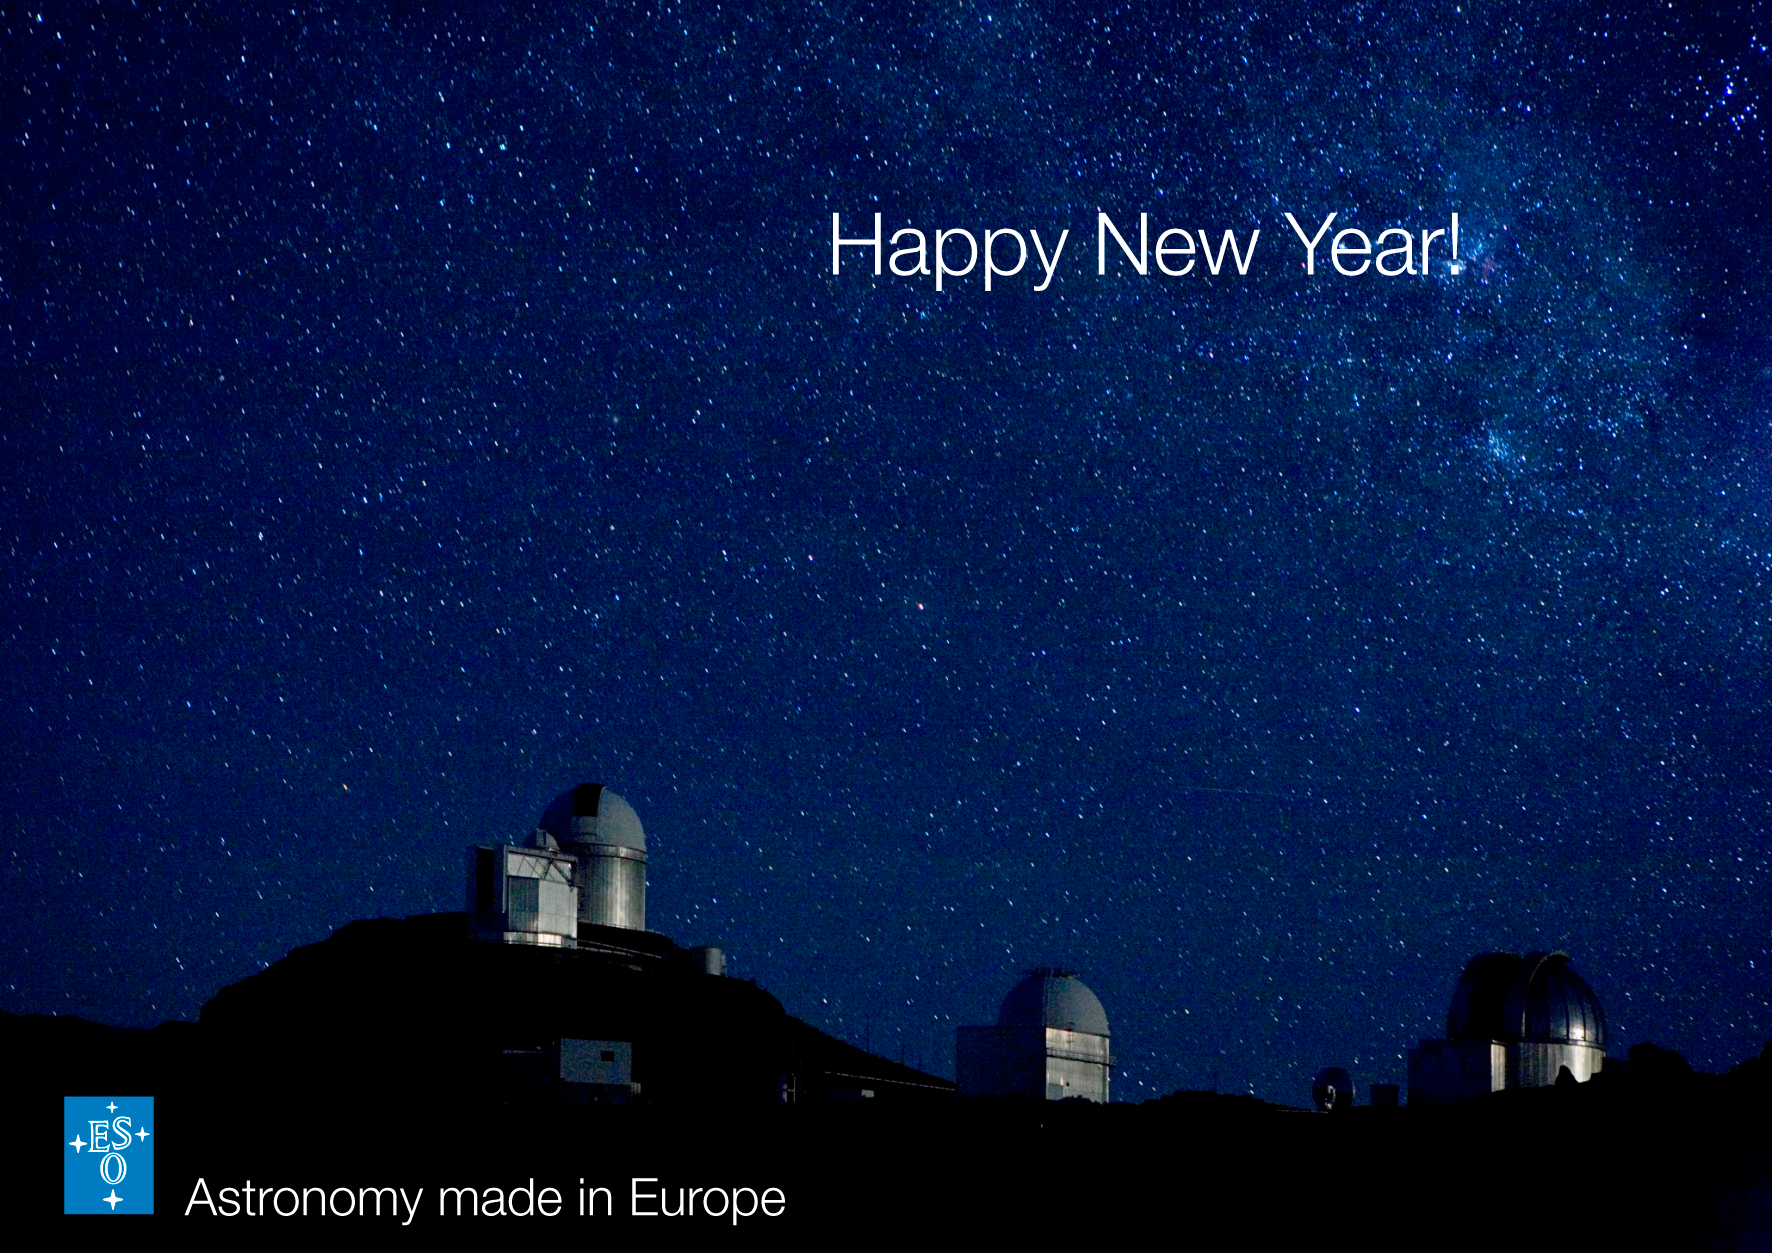

Season's Greetings!

La Silla under the Southern Sky as photographed in December 2005 by H. Heyer.

Credit: ESO